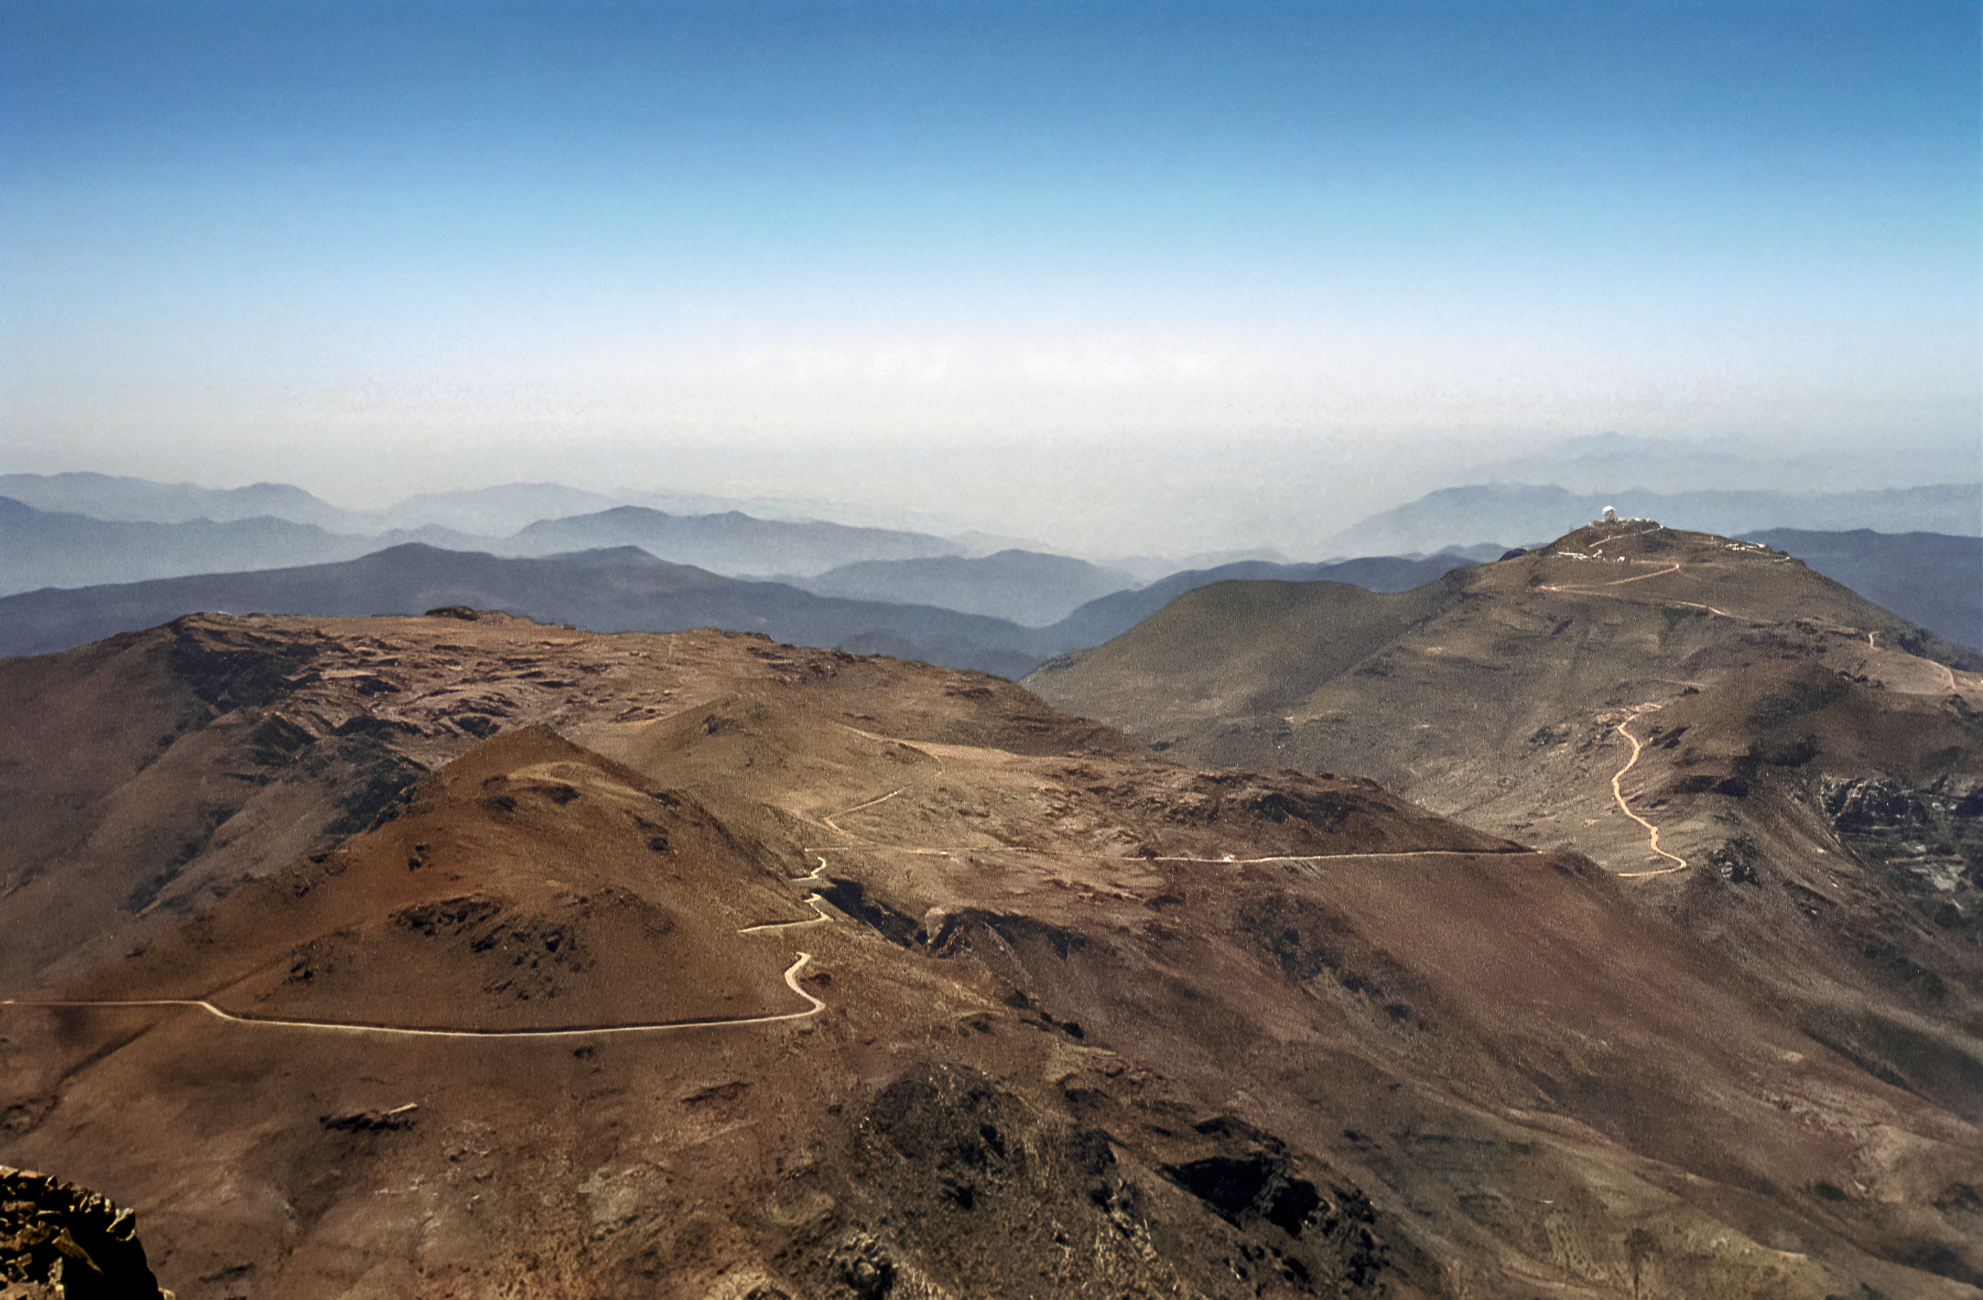

Cerro Pachón Before Gemini South

The view standing on Cerro Pachón, the site of the as-yet unbuilt Gemini South telescope. In the distance, towards the right edge of the image, one sees Cerro Tololo Inter-American Observatory (CTIO). This image was captured in 1995.

Credit: NOIRLab/NSF/AURA